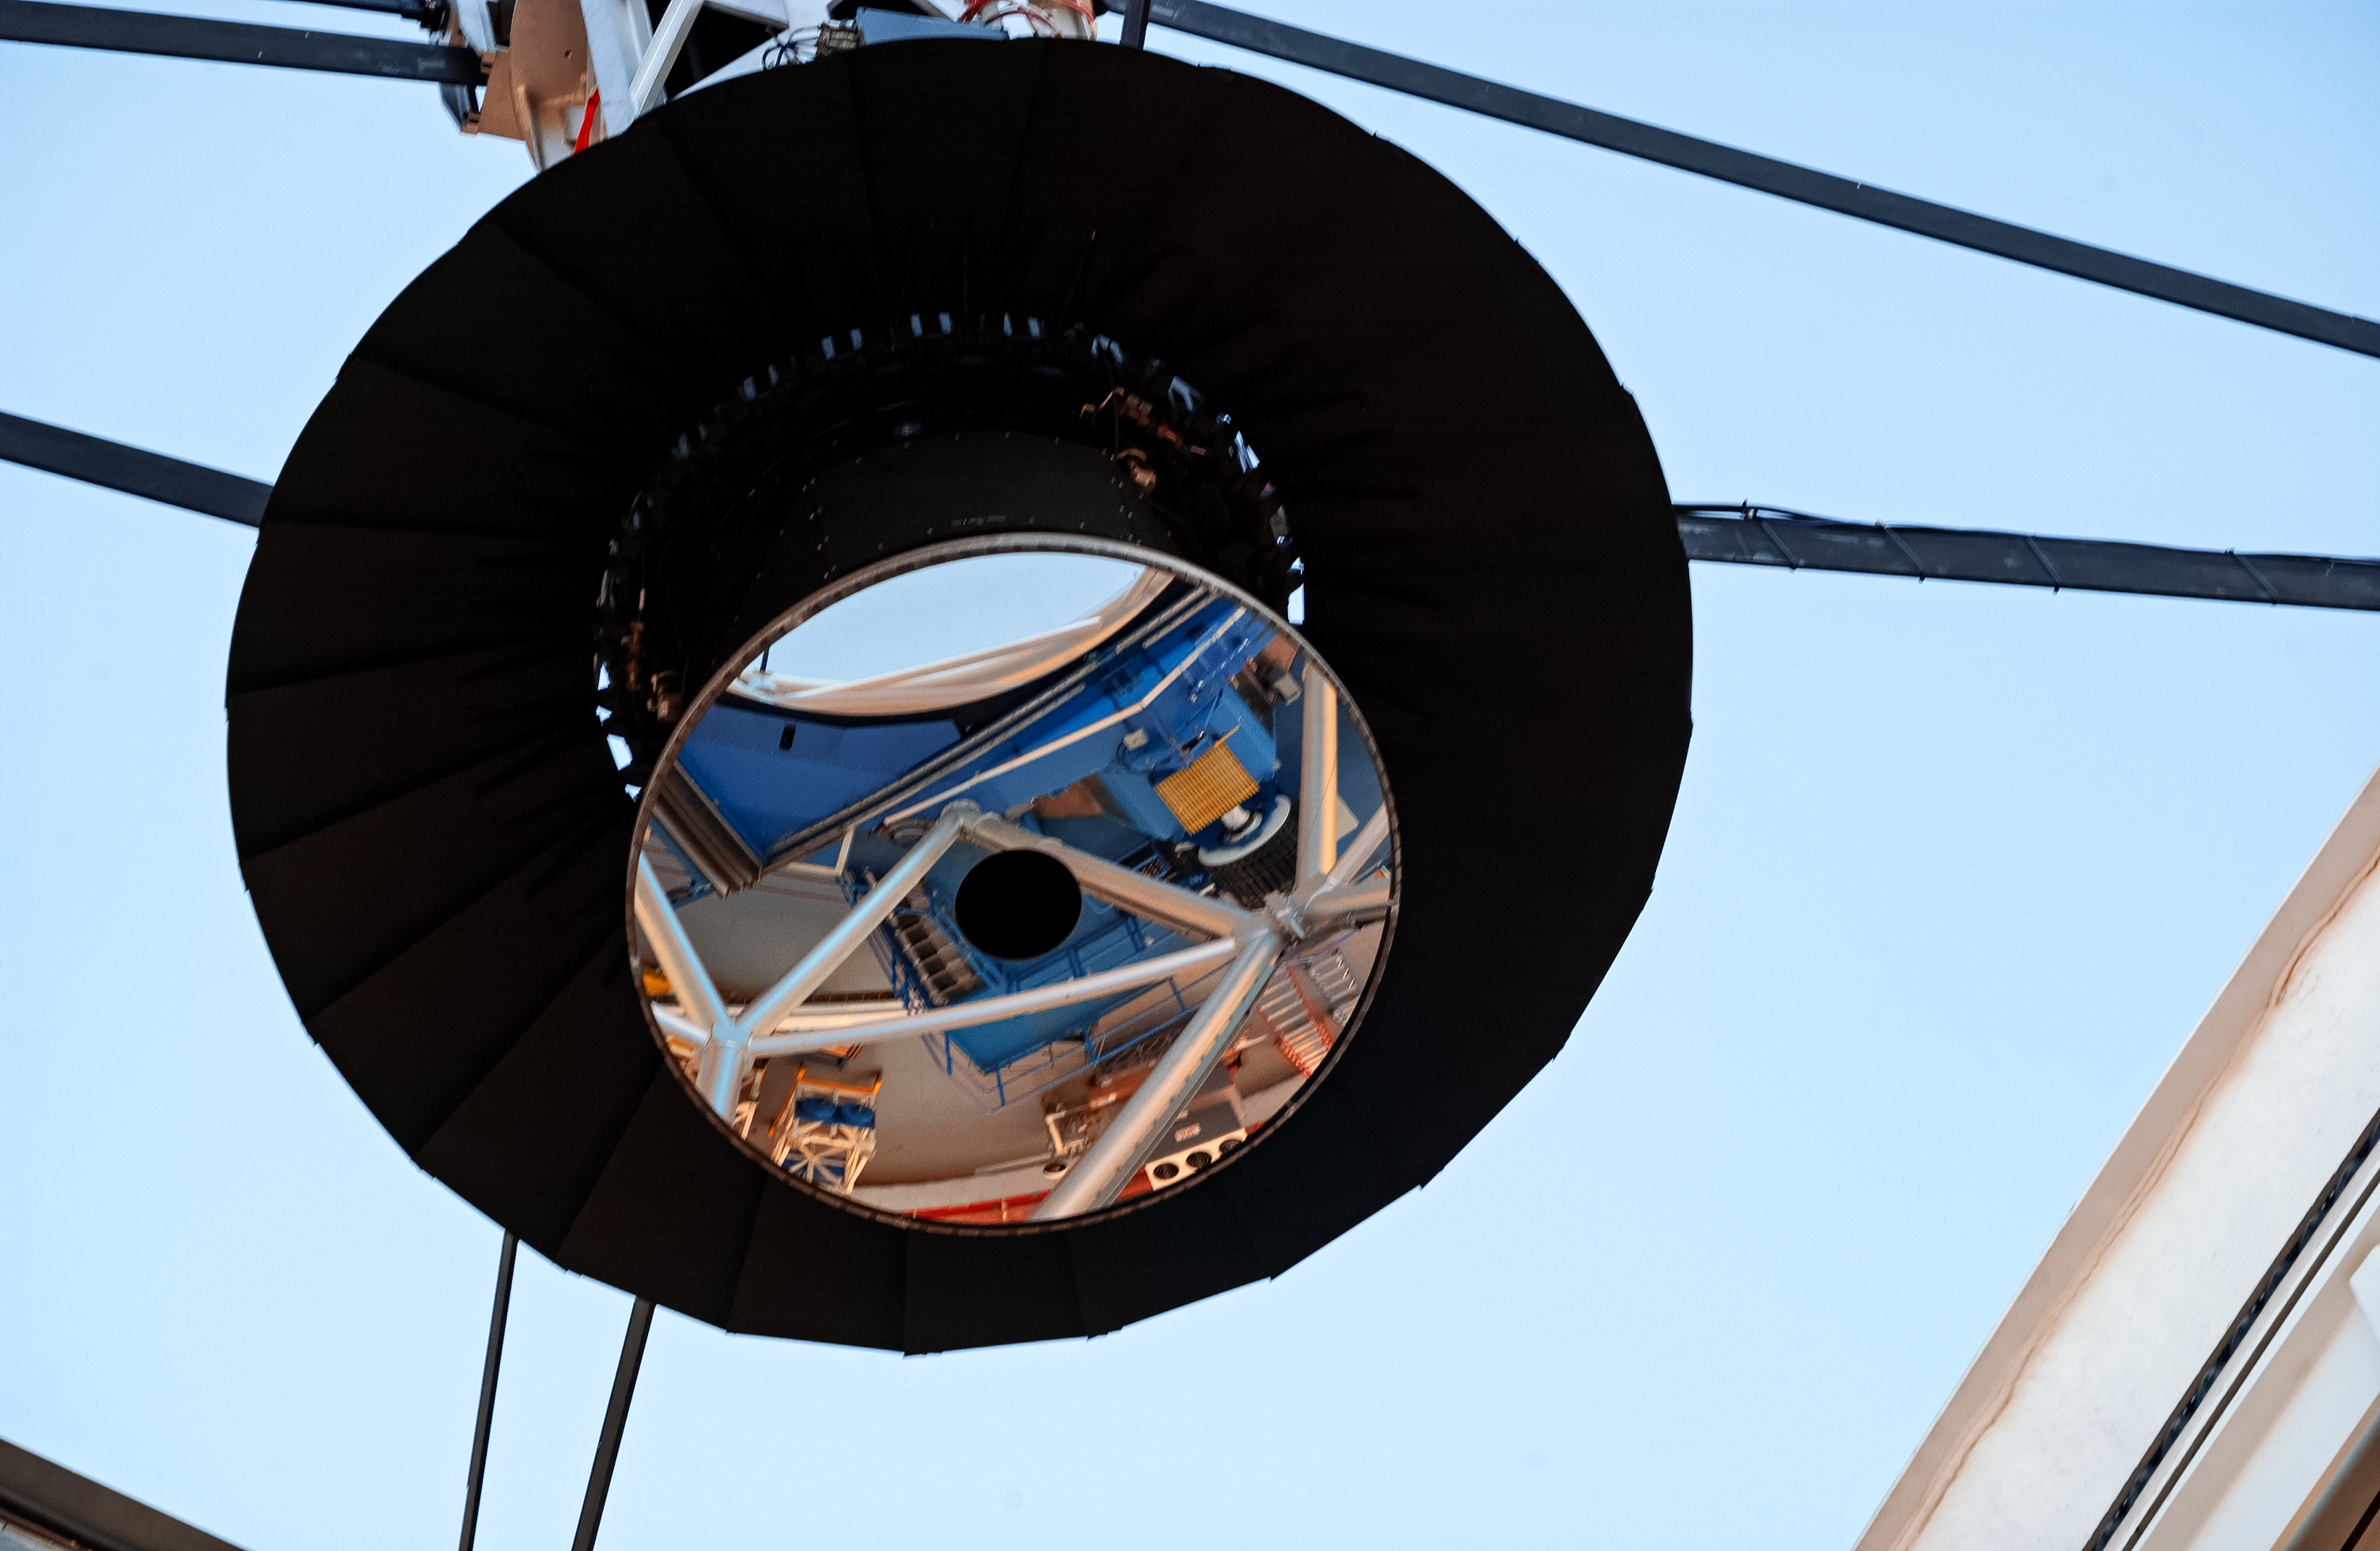

Gemini South secondary mirror

A closeup of the Gemini South secondary mirror (M2).

Credit: International Gemini Observatory/NOIRLab/NSF/AURA/M. Paredes